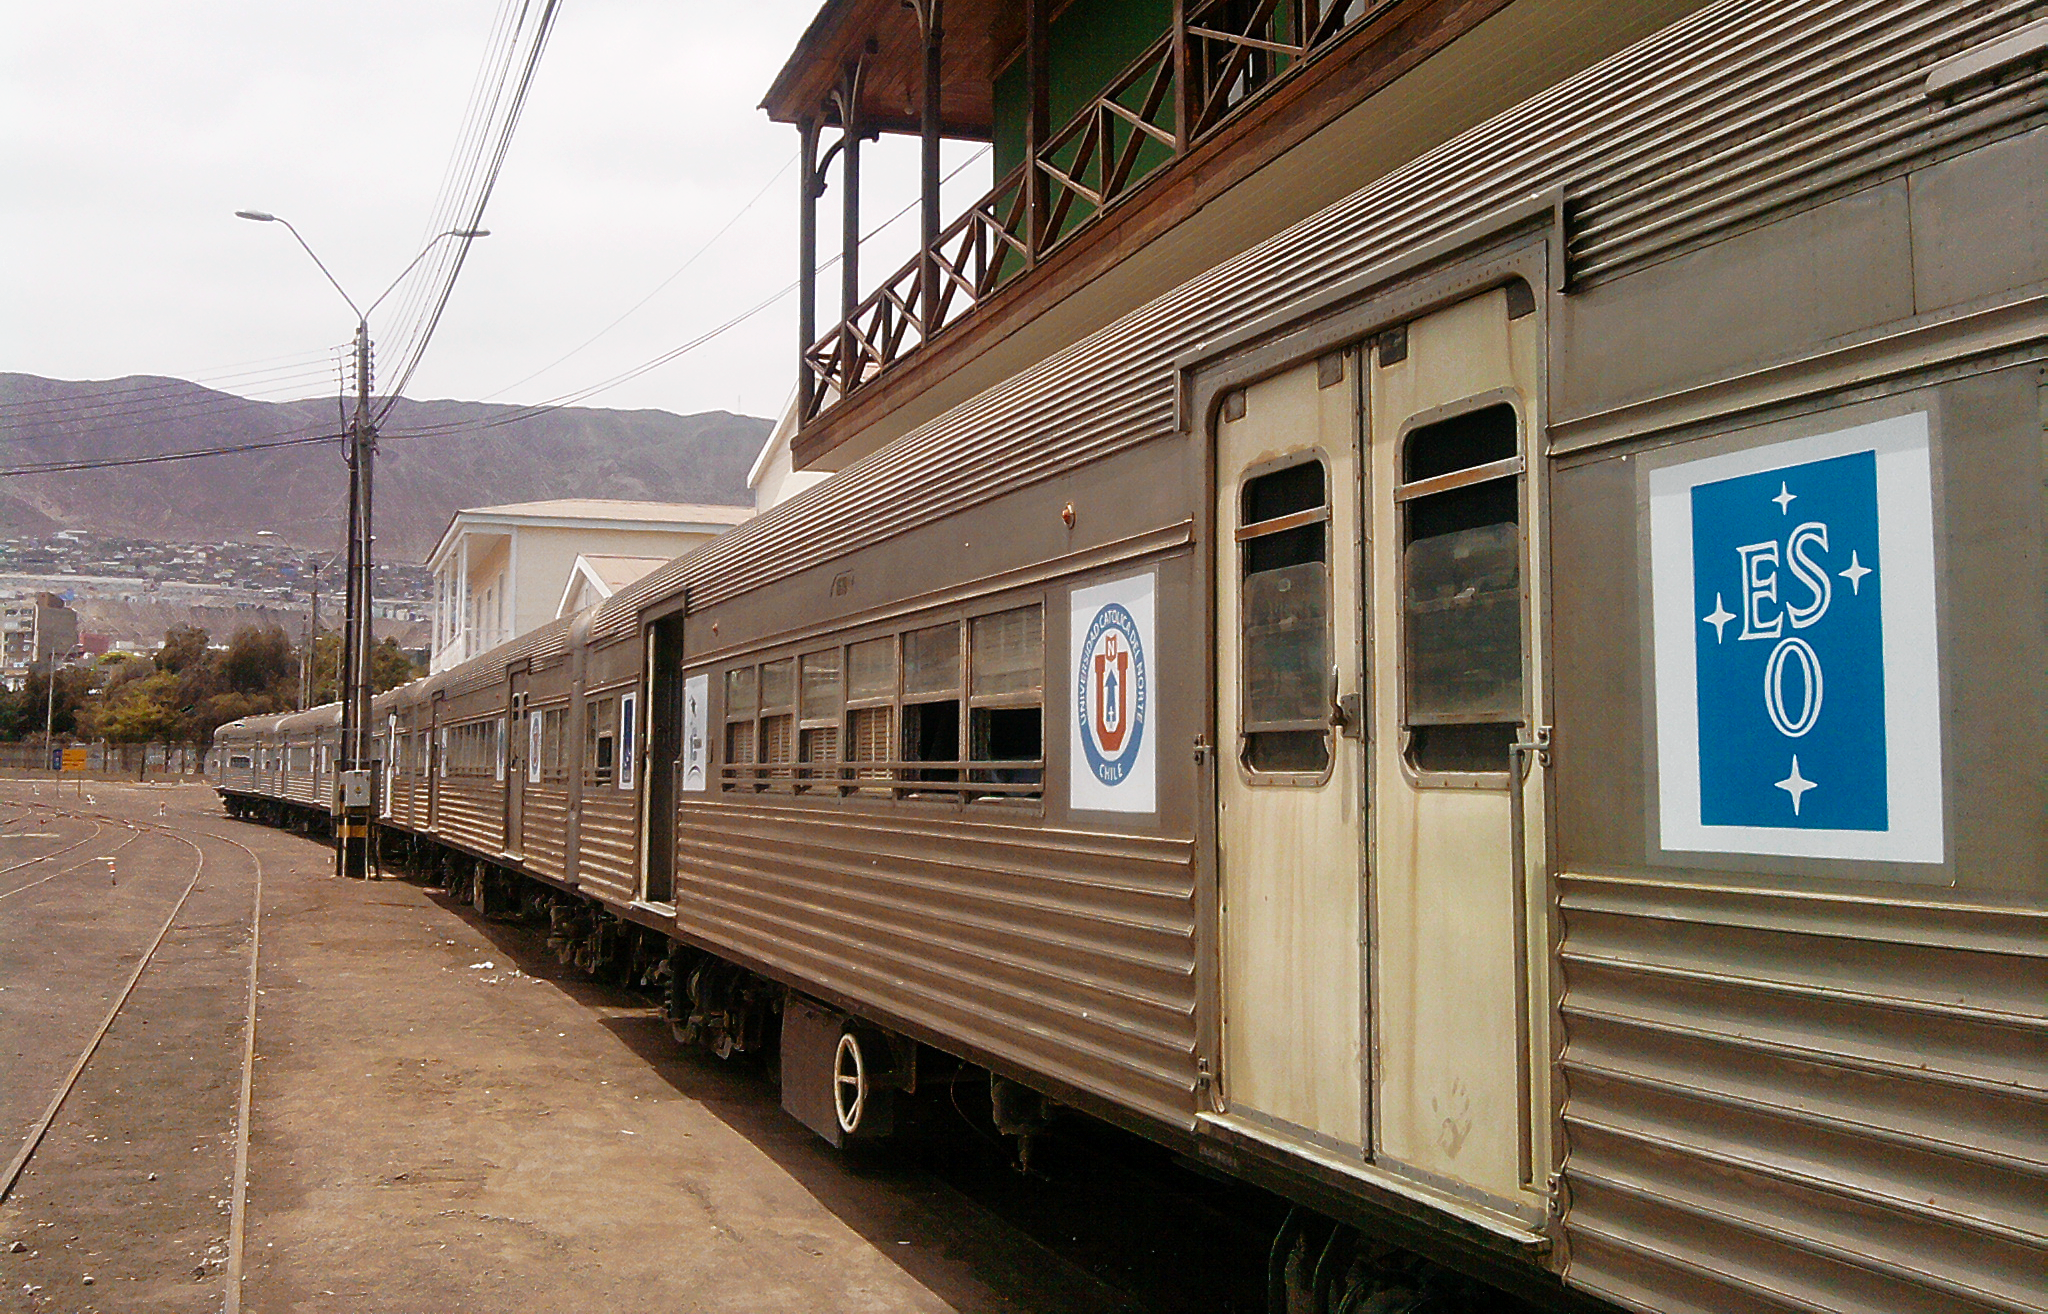

The science train in Antofagasta

A mobile science exhibition called the Science Train was inaugurated in Antofagasta on 25 October 2010 and traveled around the II Region of Chile for two weeks. The train's Universe carriage was supported by ESO. The Science Train was a project to commemorate the Chilean Bicentenary.

More info available at http://www.eso.org/public/announcements/ann1078/

Credit: ESO